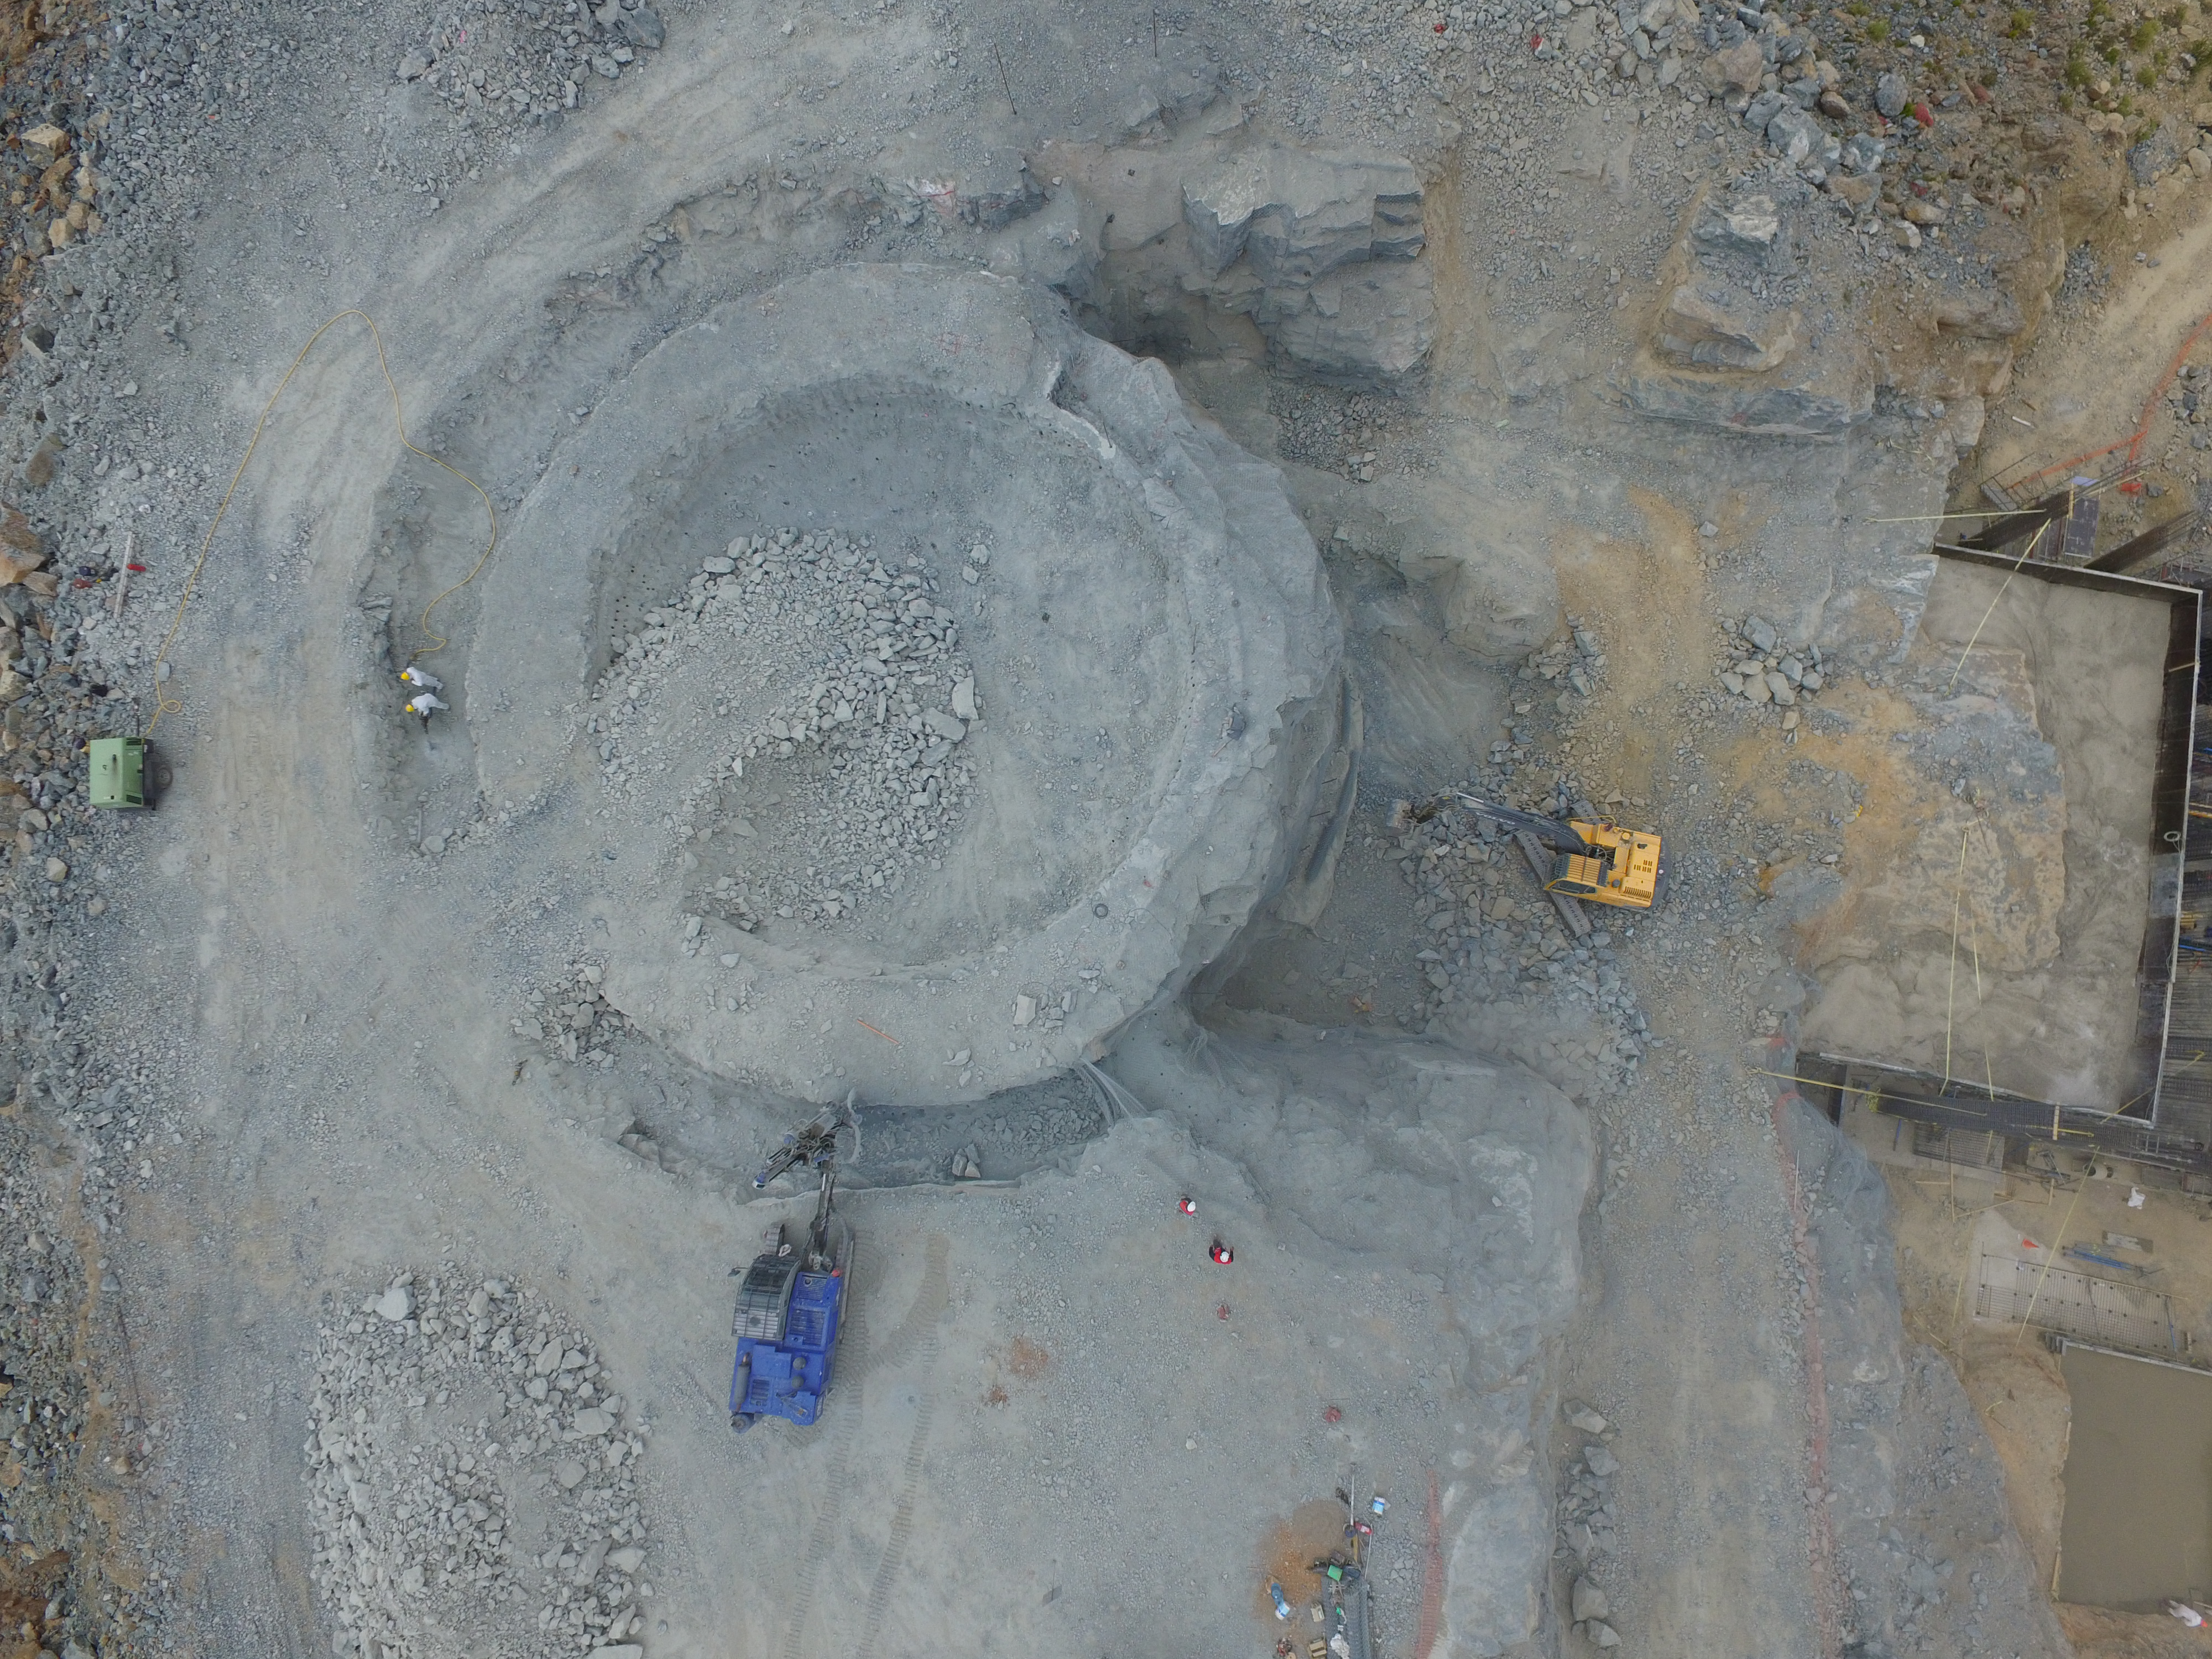

Bird's eye view of LSST construction progress

A DJI Phantom 3 Pro Drone is being used on Cerro Pachon to monitor LSST construction progress from an aerial birds-eye view. Multiple images will be used to generate a 3D model of the Summit Facility, suitable for inspection via virtual reality. In these initial images taken by Systems Engineer Jaques Sebag, preparation of the telescope pier is clearly visible. From an altitude of 30 meters, closer to the actual height of the top of the dome, you can see the telescope pier emerging from the bedrock.

Credit: Rubin Observatory/NSF/AURA